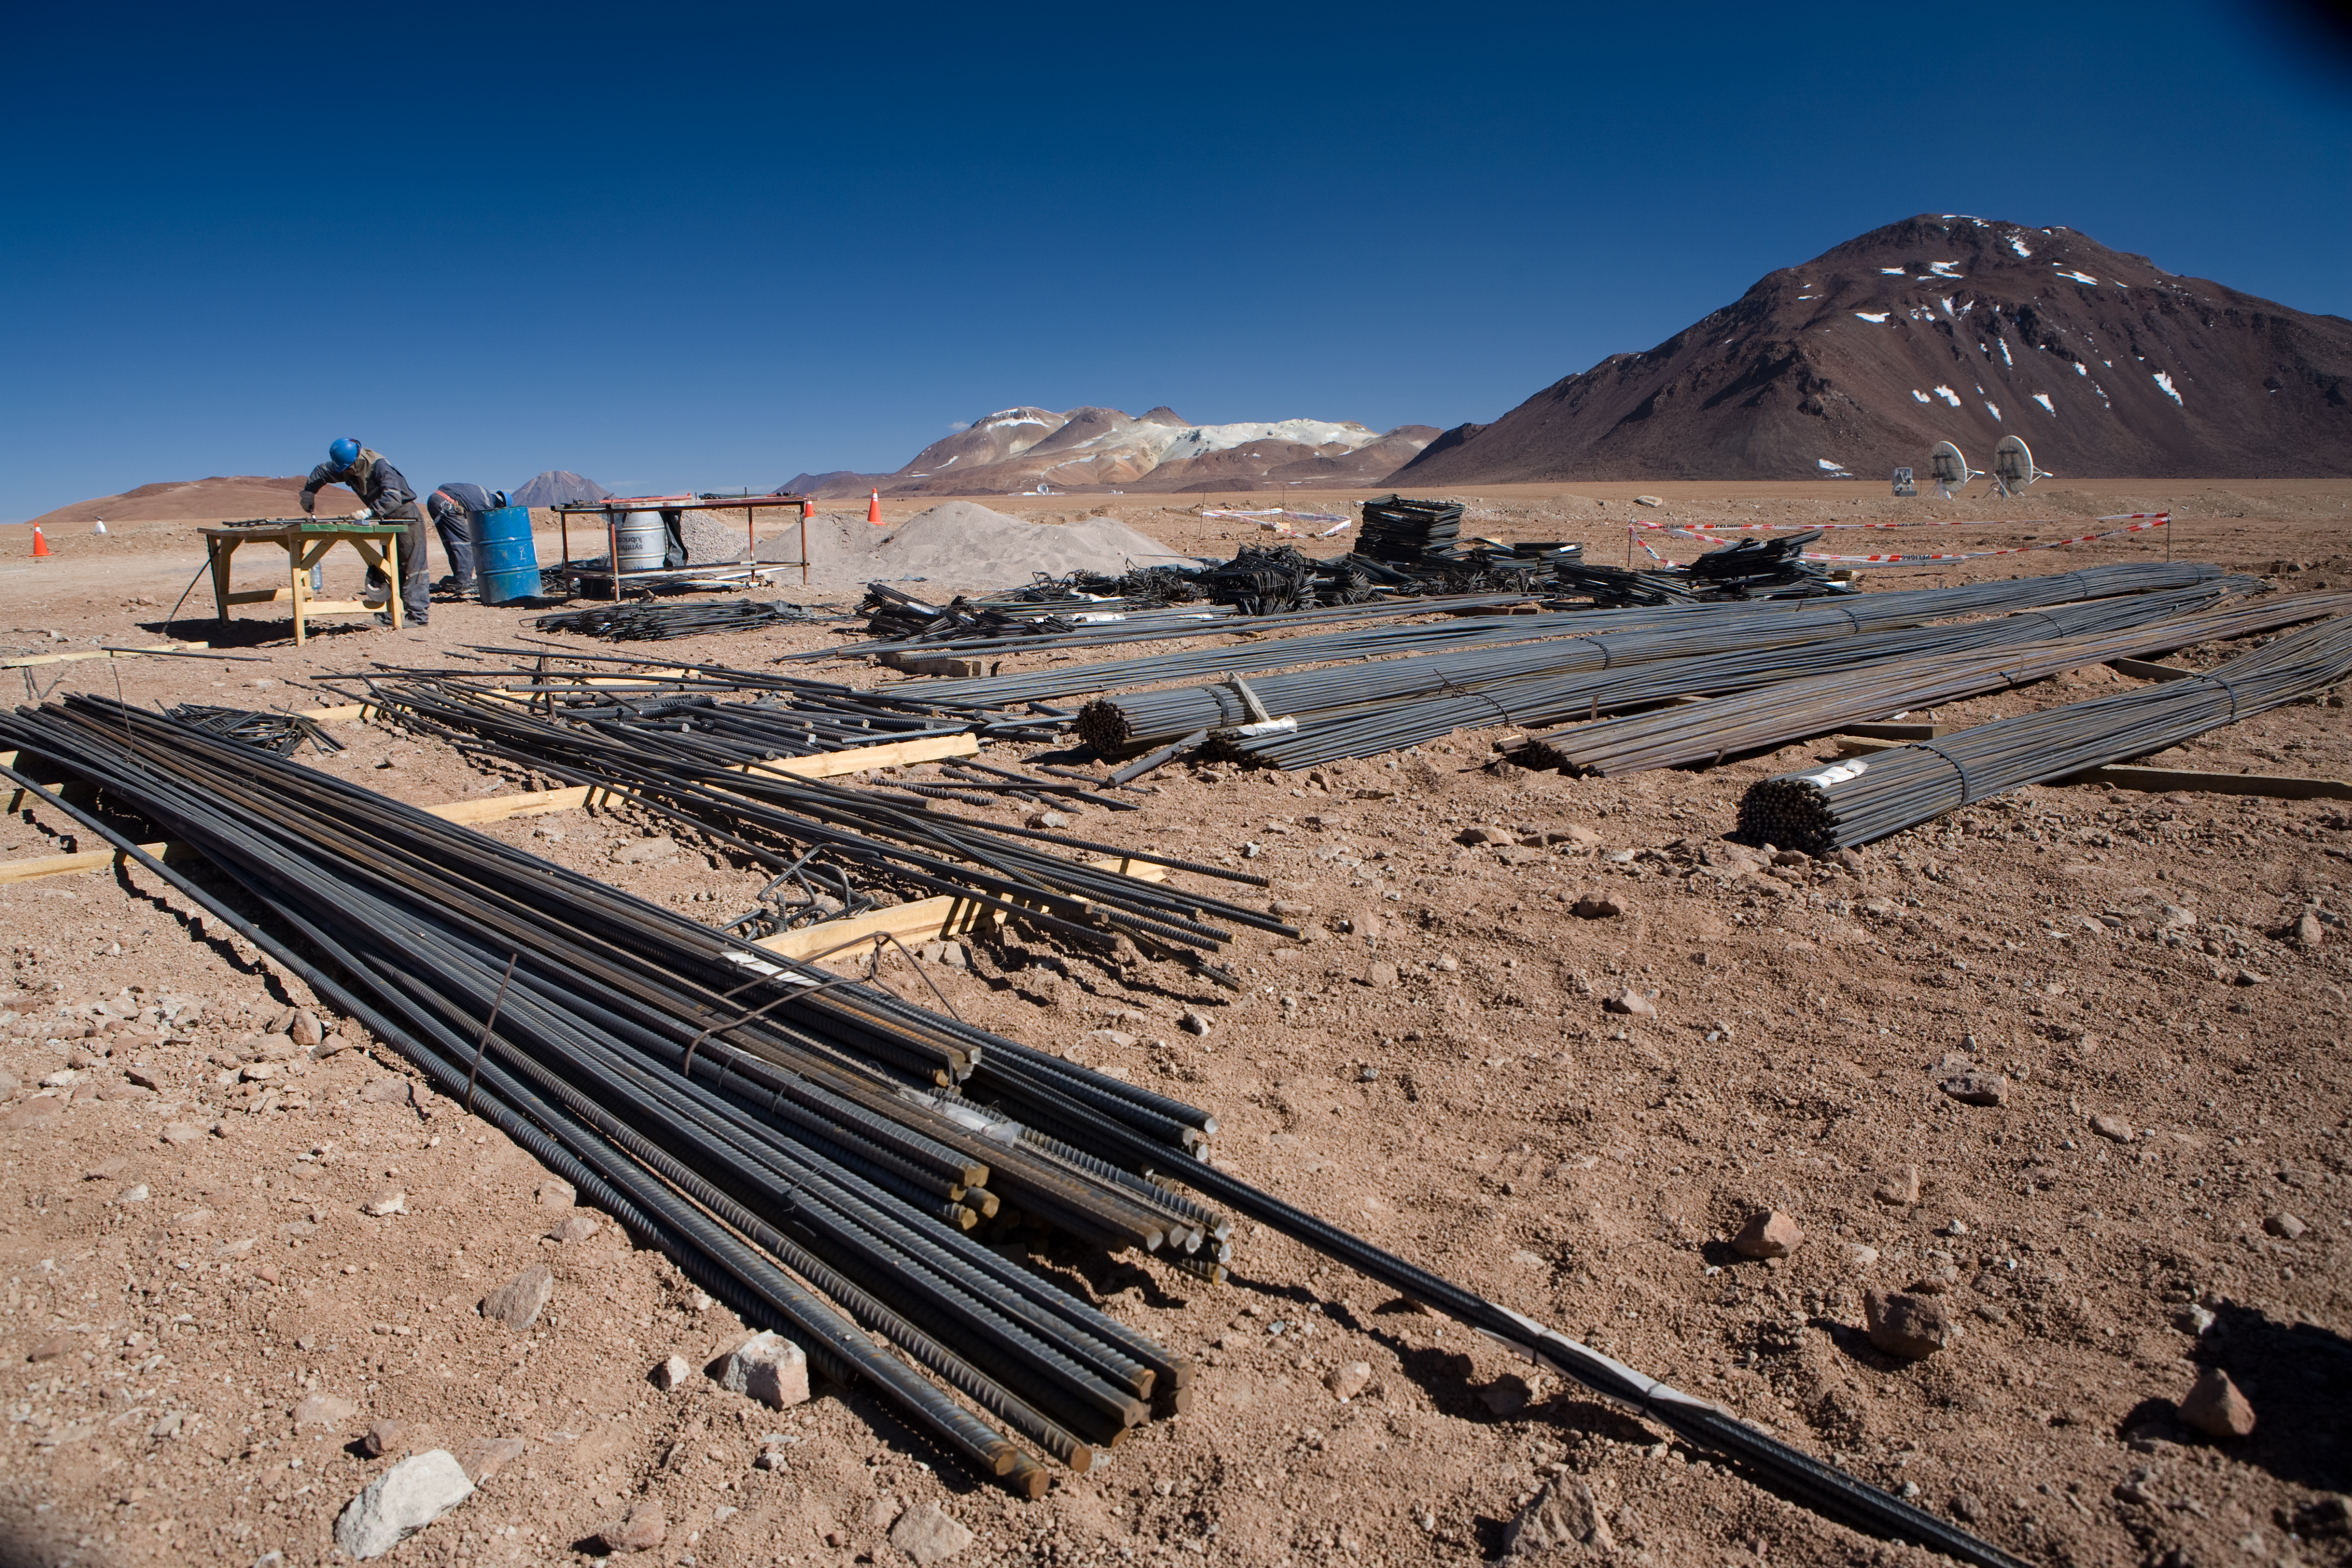

ALMA AOS construction on Chajnantor

Construction workers on the ALMA AOS site on Chajnantor. The APEX telescope is visible in the background.

Credit: ALMA (ESO/NAOJ/NRAO)/H. Heyer (ESO)